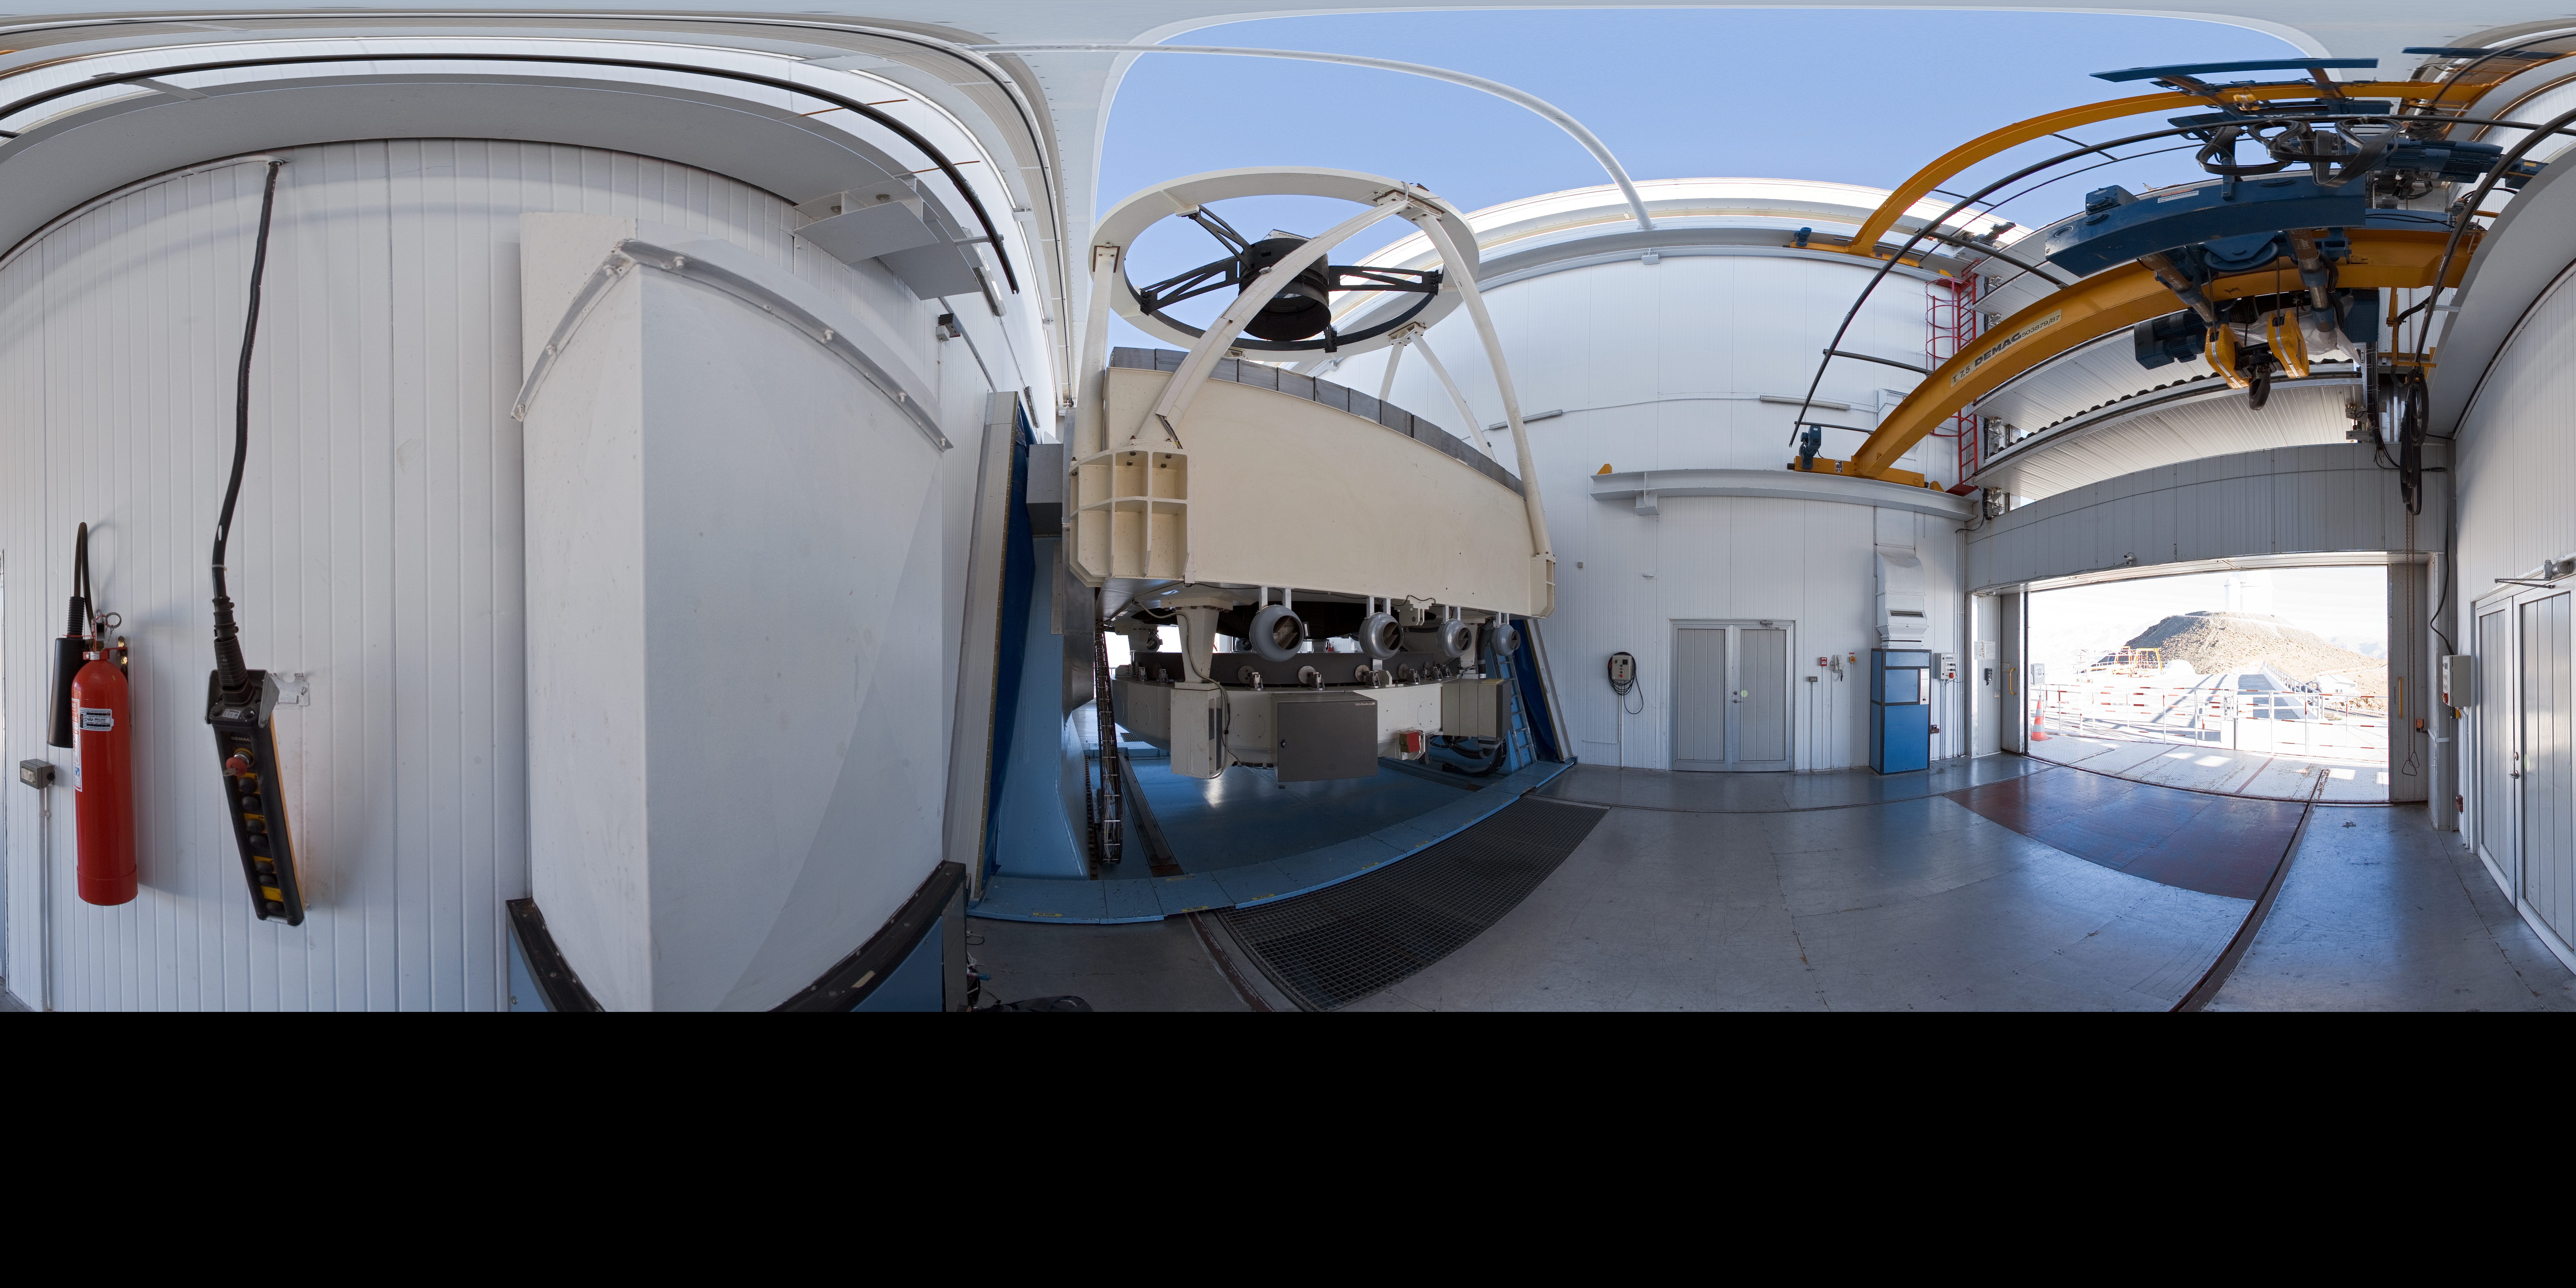

Opening NTT

A 360 degree panorama view taken in 2007 inside the 3.58-metre New Technology Telescope (NTT), at ESO's La Silla Observatory. As the preparation for the night-time observing run is almost completed, the telescope is open, just before sunset. Through the open door, the ESO 3.6-metre telescope is partially visible. Although it is not obvious in this image due to the panoramic projection, the NTT is housed in a very compact building, thanks to its altazimuth mounting and innovative design. Inaugurated in 1989, the NTT was also the first telescope in the world to have a computer-controlled main mirror. The NTT was, in terms of many aspects of its design, the pioneer for ESOs Very Large Telescope.

Credit: ESO